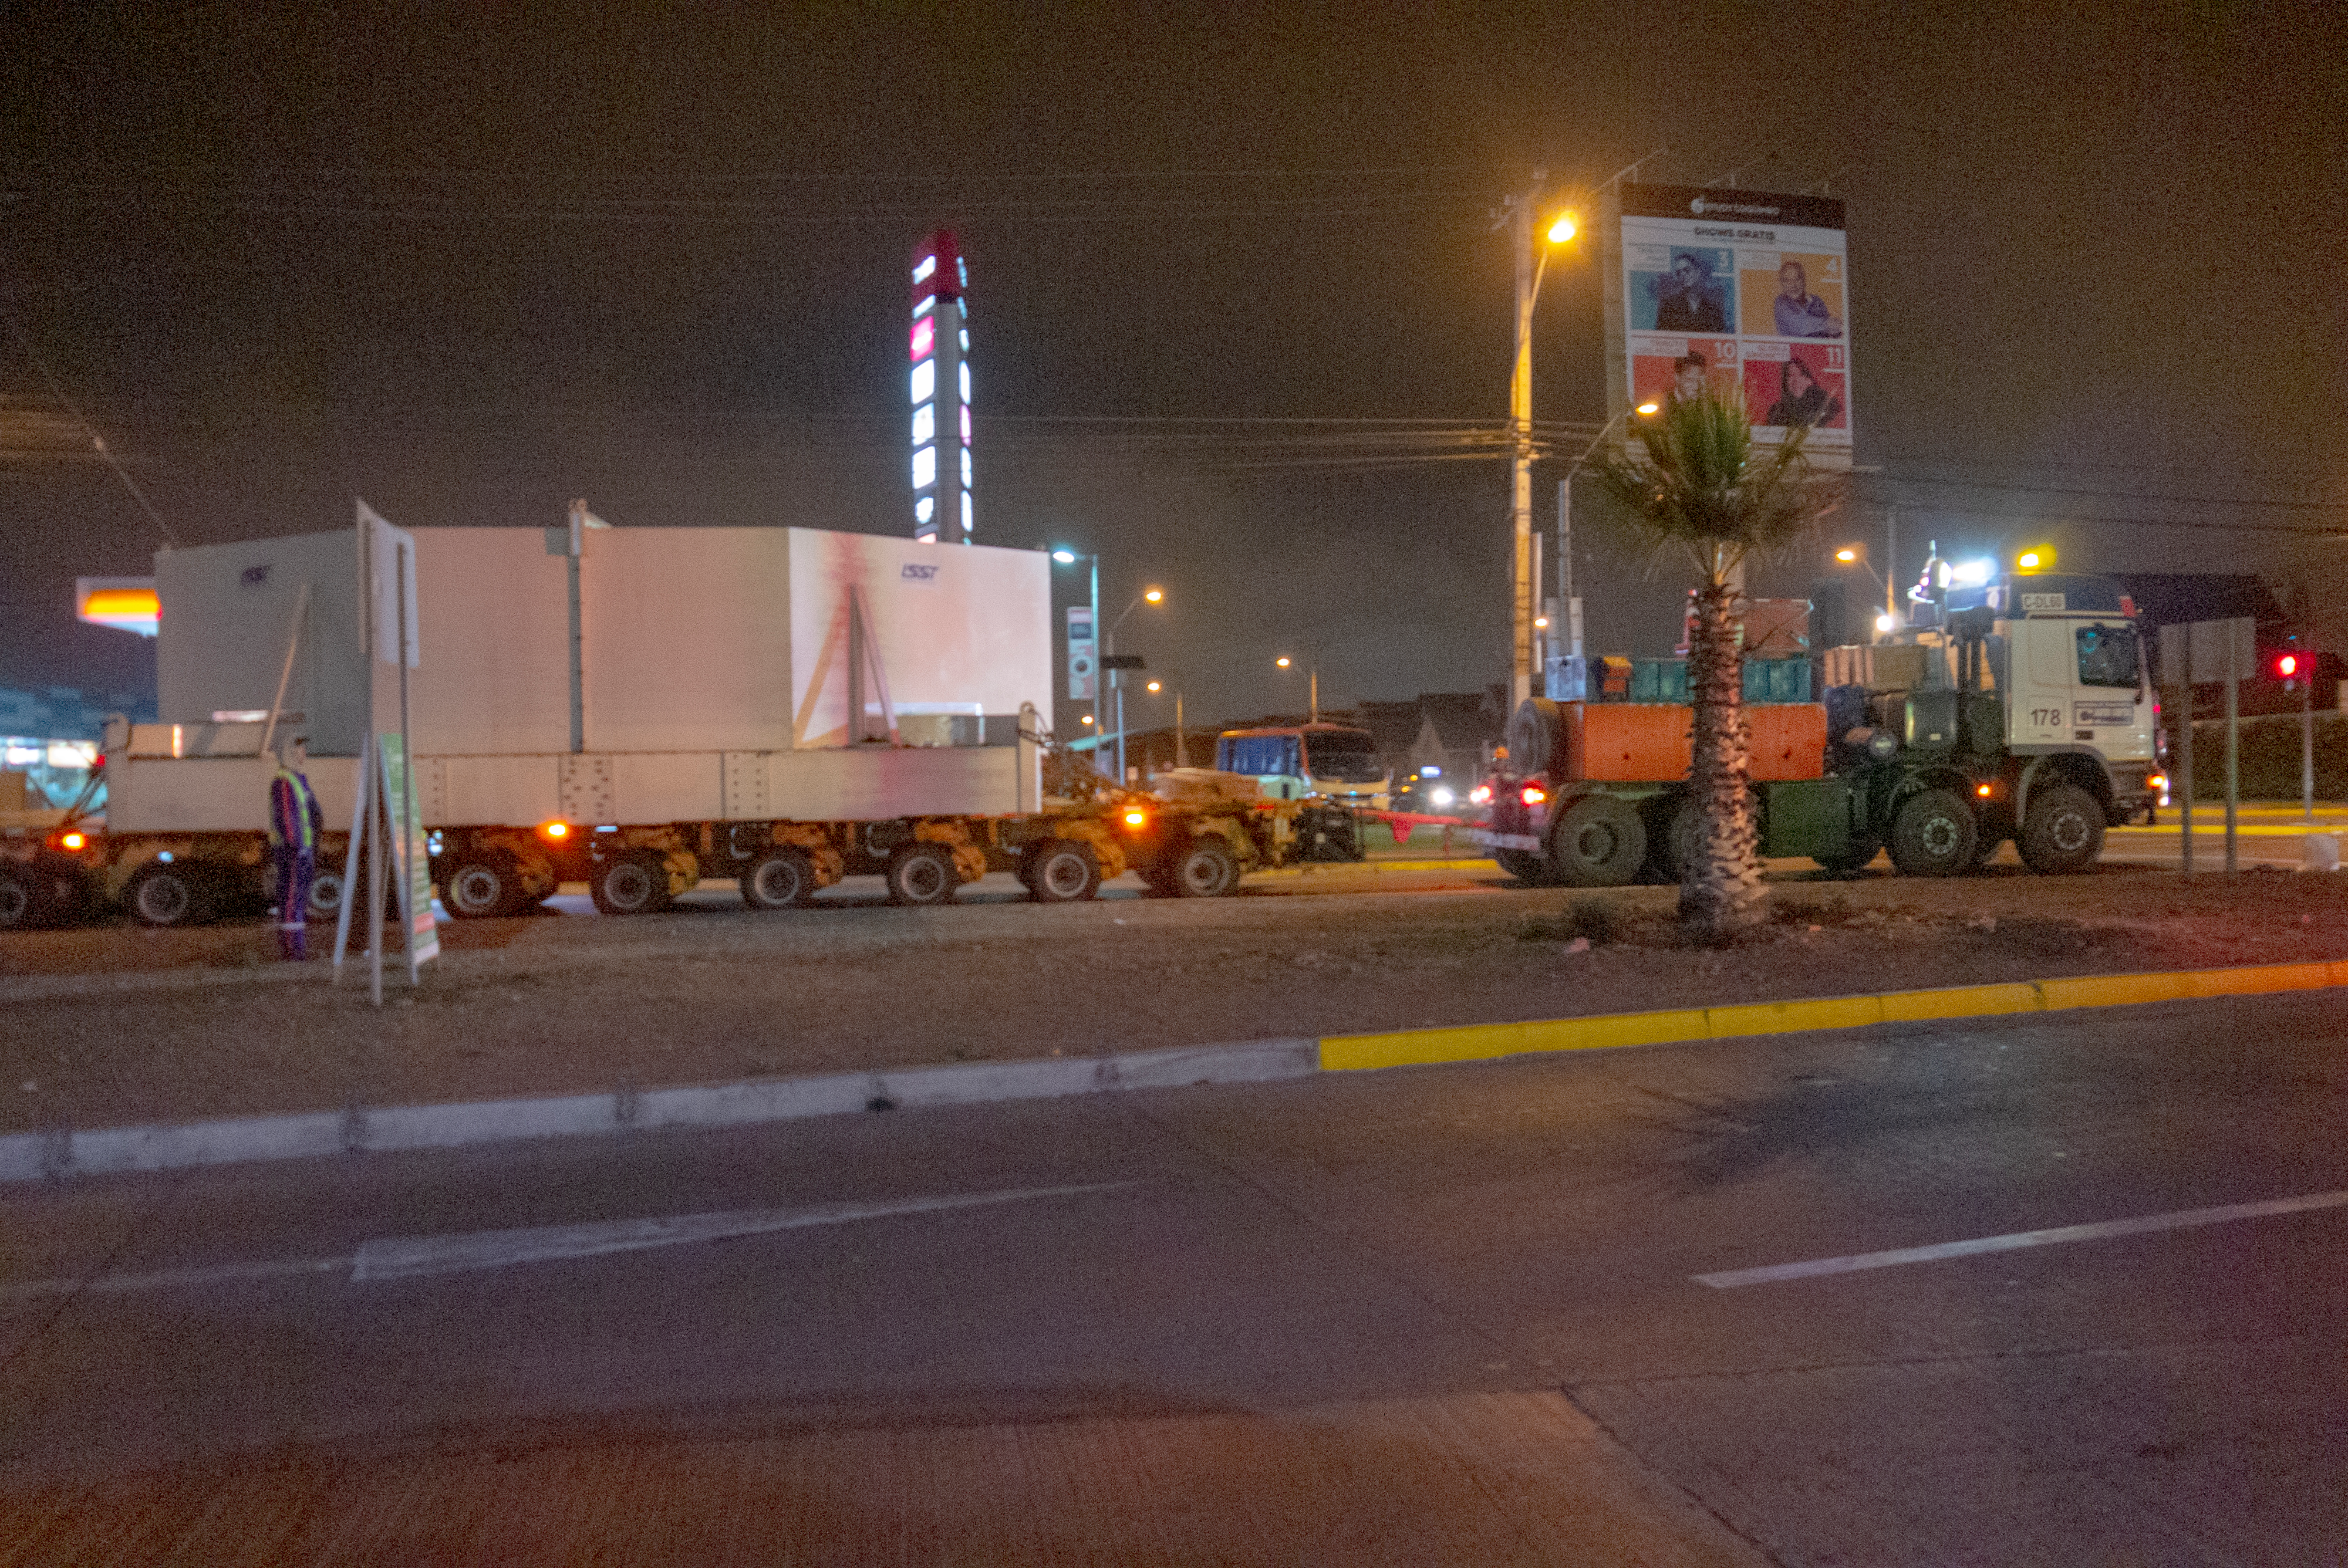

M1M3 Arrives in Chile

The LSST Primary/Tertiary Mirror (M1M3) arrived in the port of Coquimbo on May 7, and was transported to the LSST summit facility building over the next several days. It arrived on the summit on May 11, 2019.

Credit: Rubin Observatory/NSF/AURA